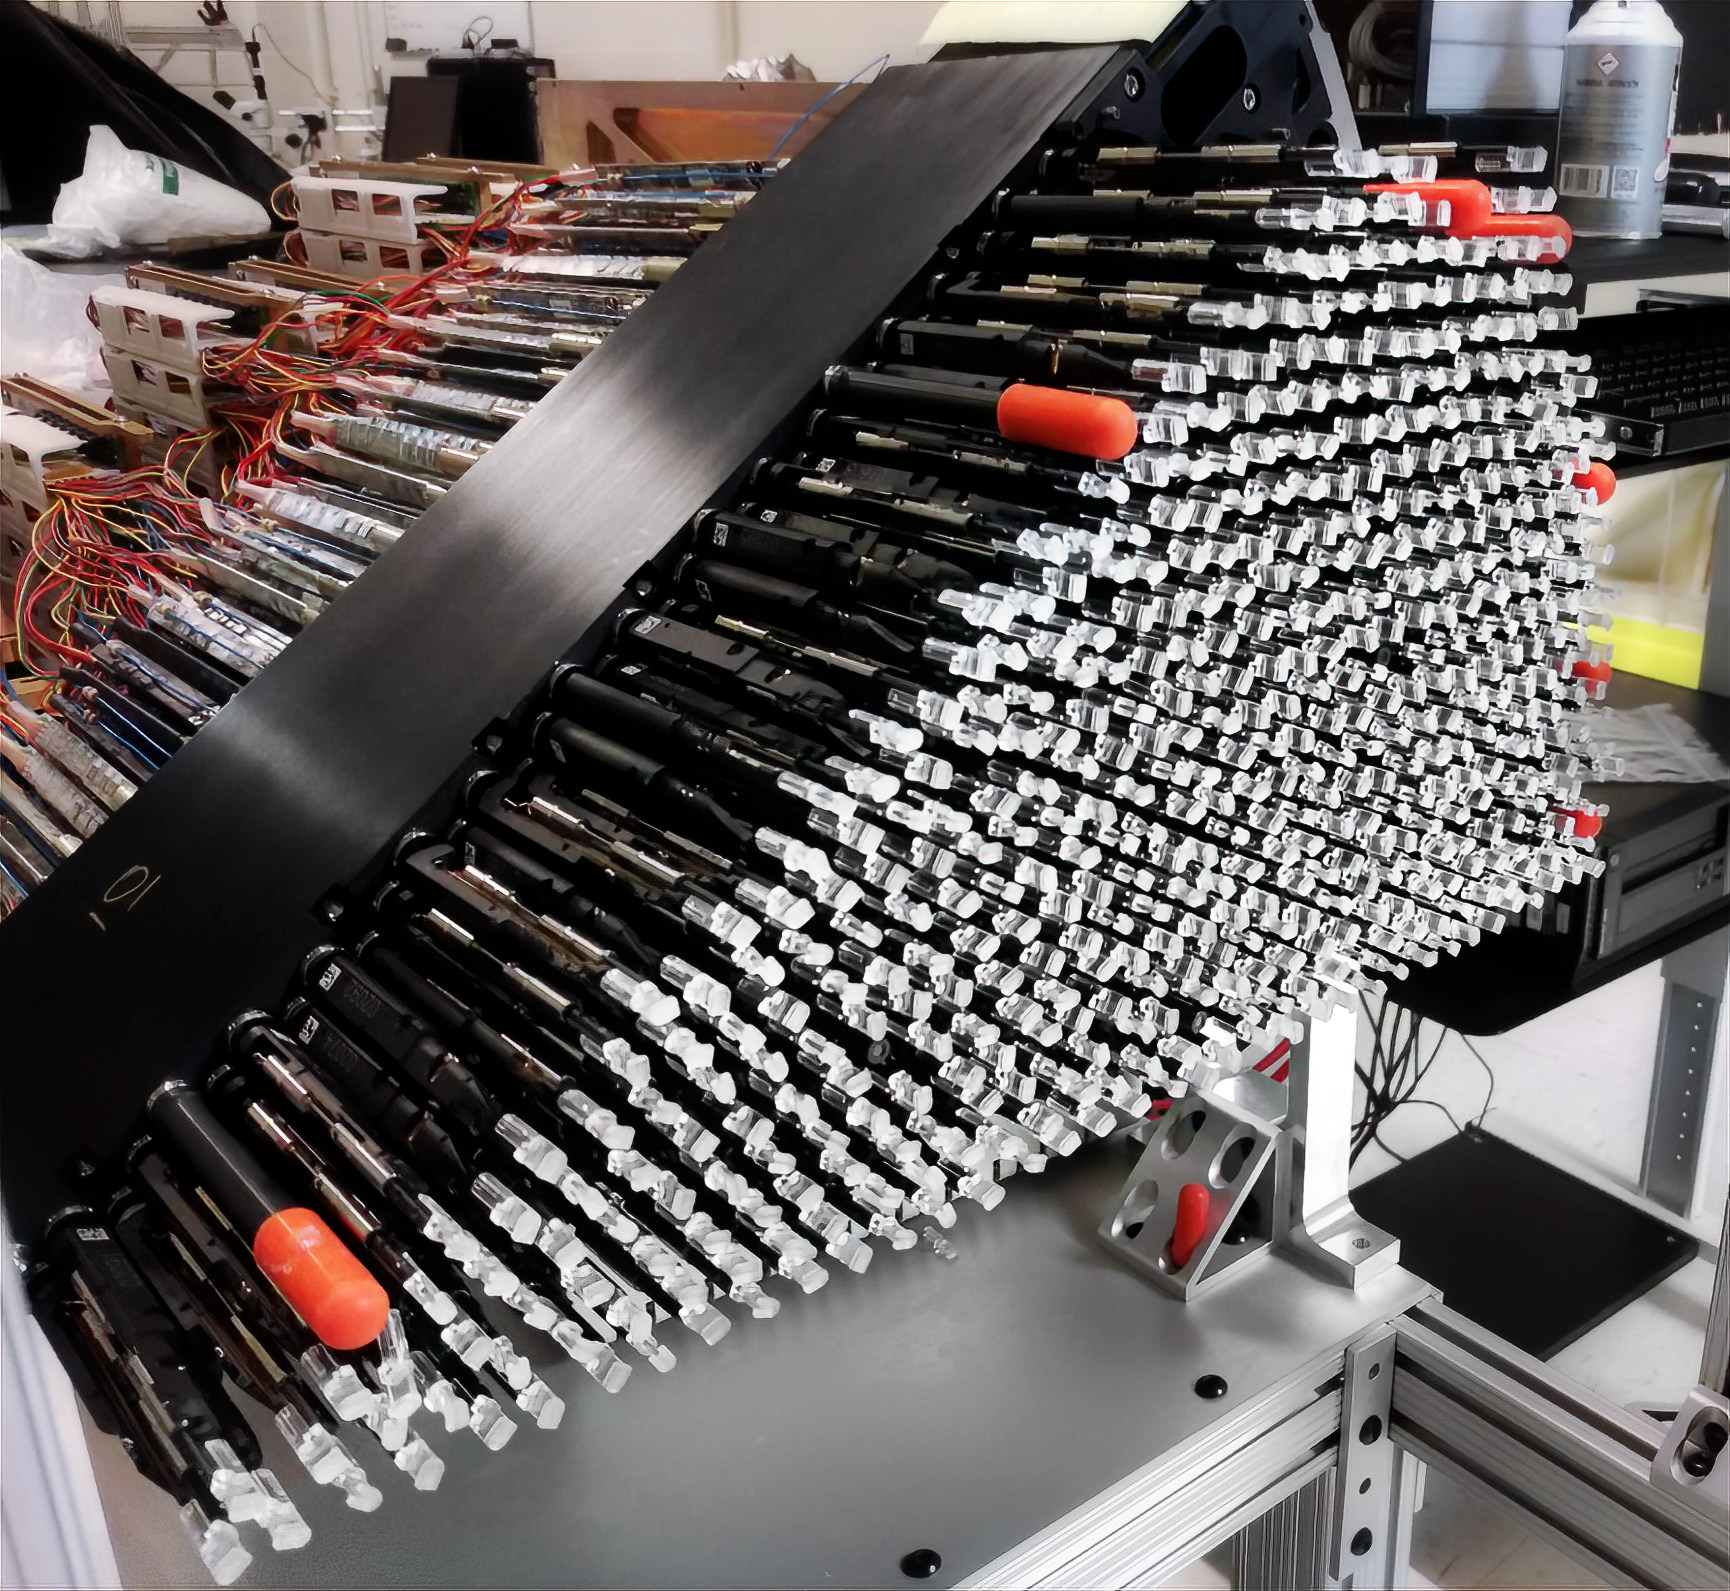

DESI petal during focal plane assembly

The focal plane for the Dark Energy Spectroscopic Instrument (DESI) involves hundreds of thousands of parts which were getting assembled at Lawrence Berkeley National Laboratory on Wednesday, 6 December, 2017

Credit: Marilyn Chung/Lawrence Berkeley National Lab/KPNO/NOIRLab/NSF/AURA